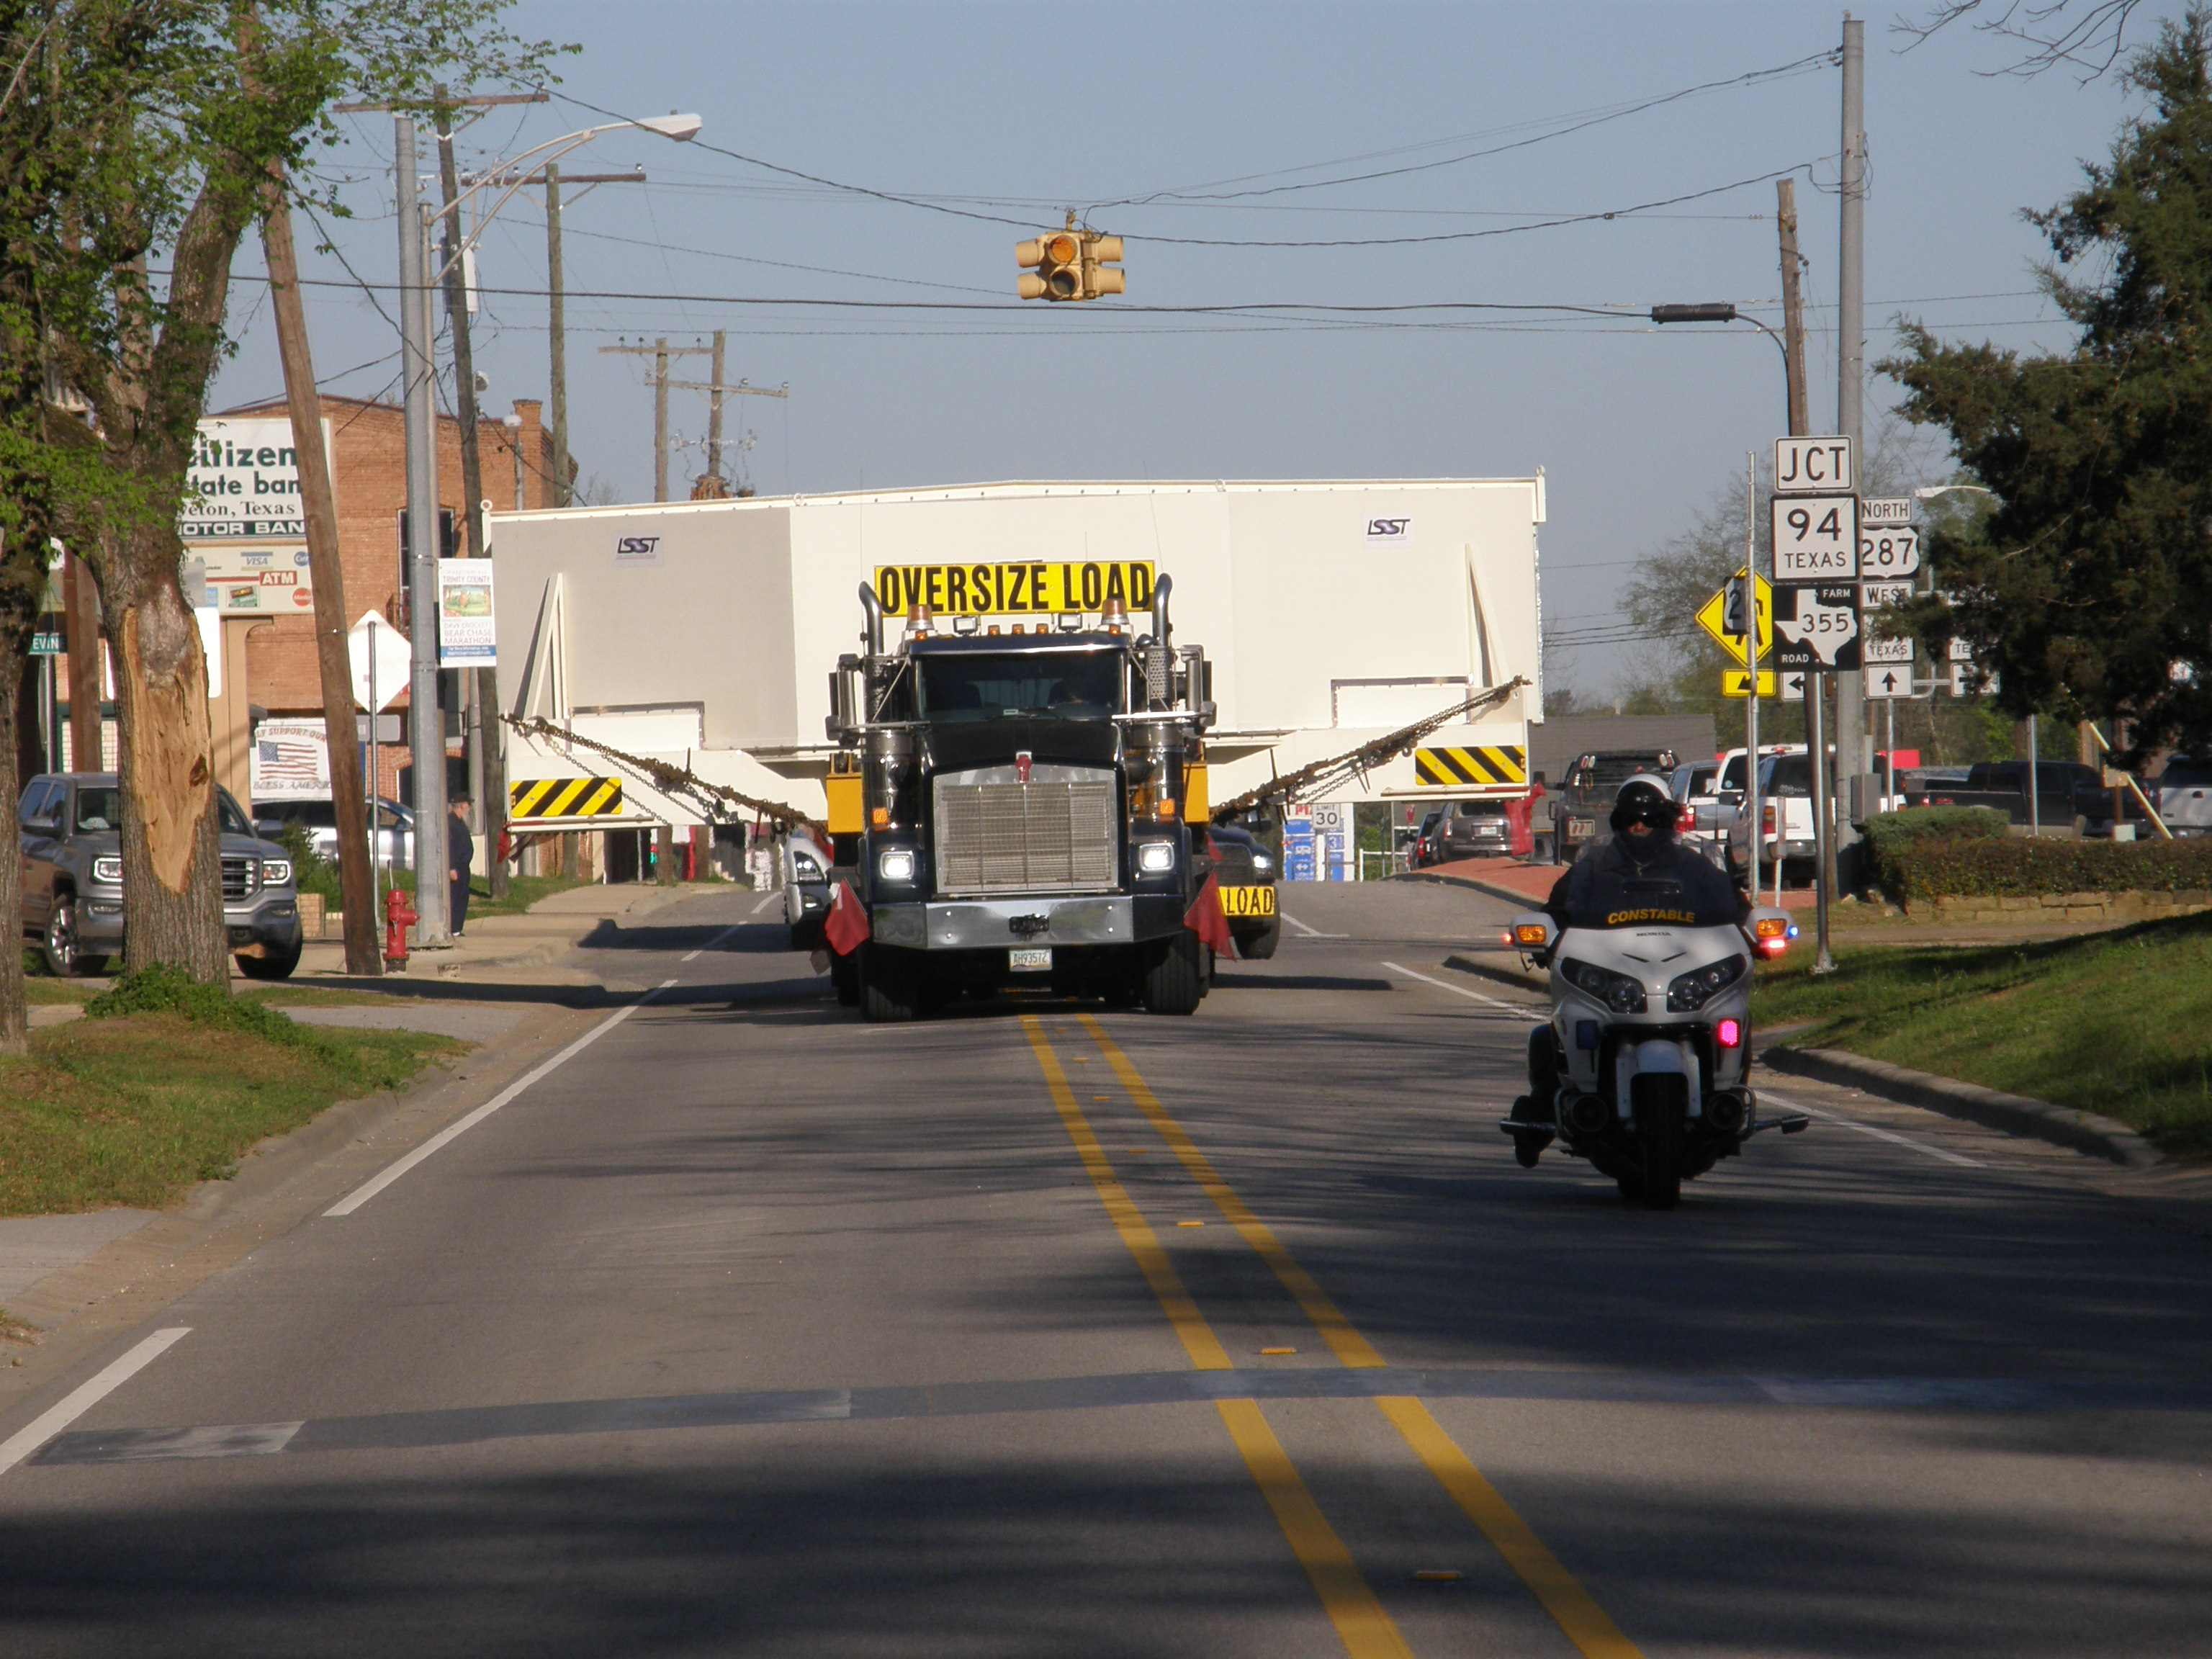

M1M3 Travels from Tucson to Houston

The LSST Primary/Tertiary Mirror (M1M3) in route from Tucson, where it left on March 15th, to Houston, where it arrived successfully on March 21st. From Houston, the mirror will ship to Coquimbo, Chile.

Credit: Precision Heavy Haul Inc./Rubin Observatory/NSF/AURA